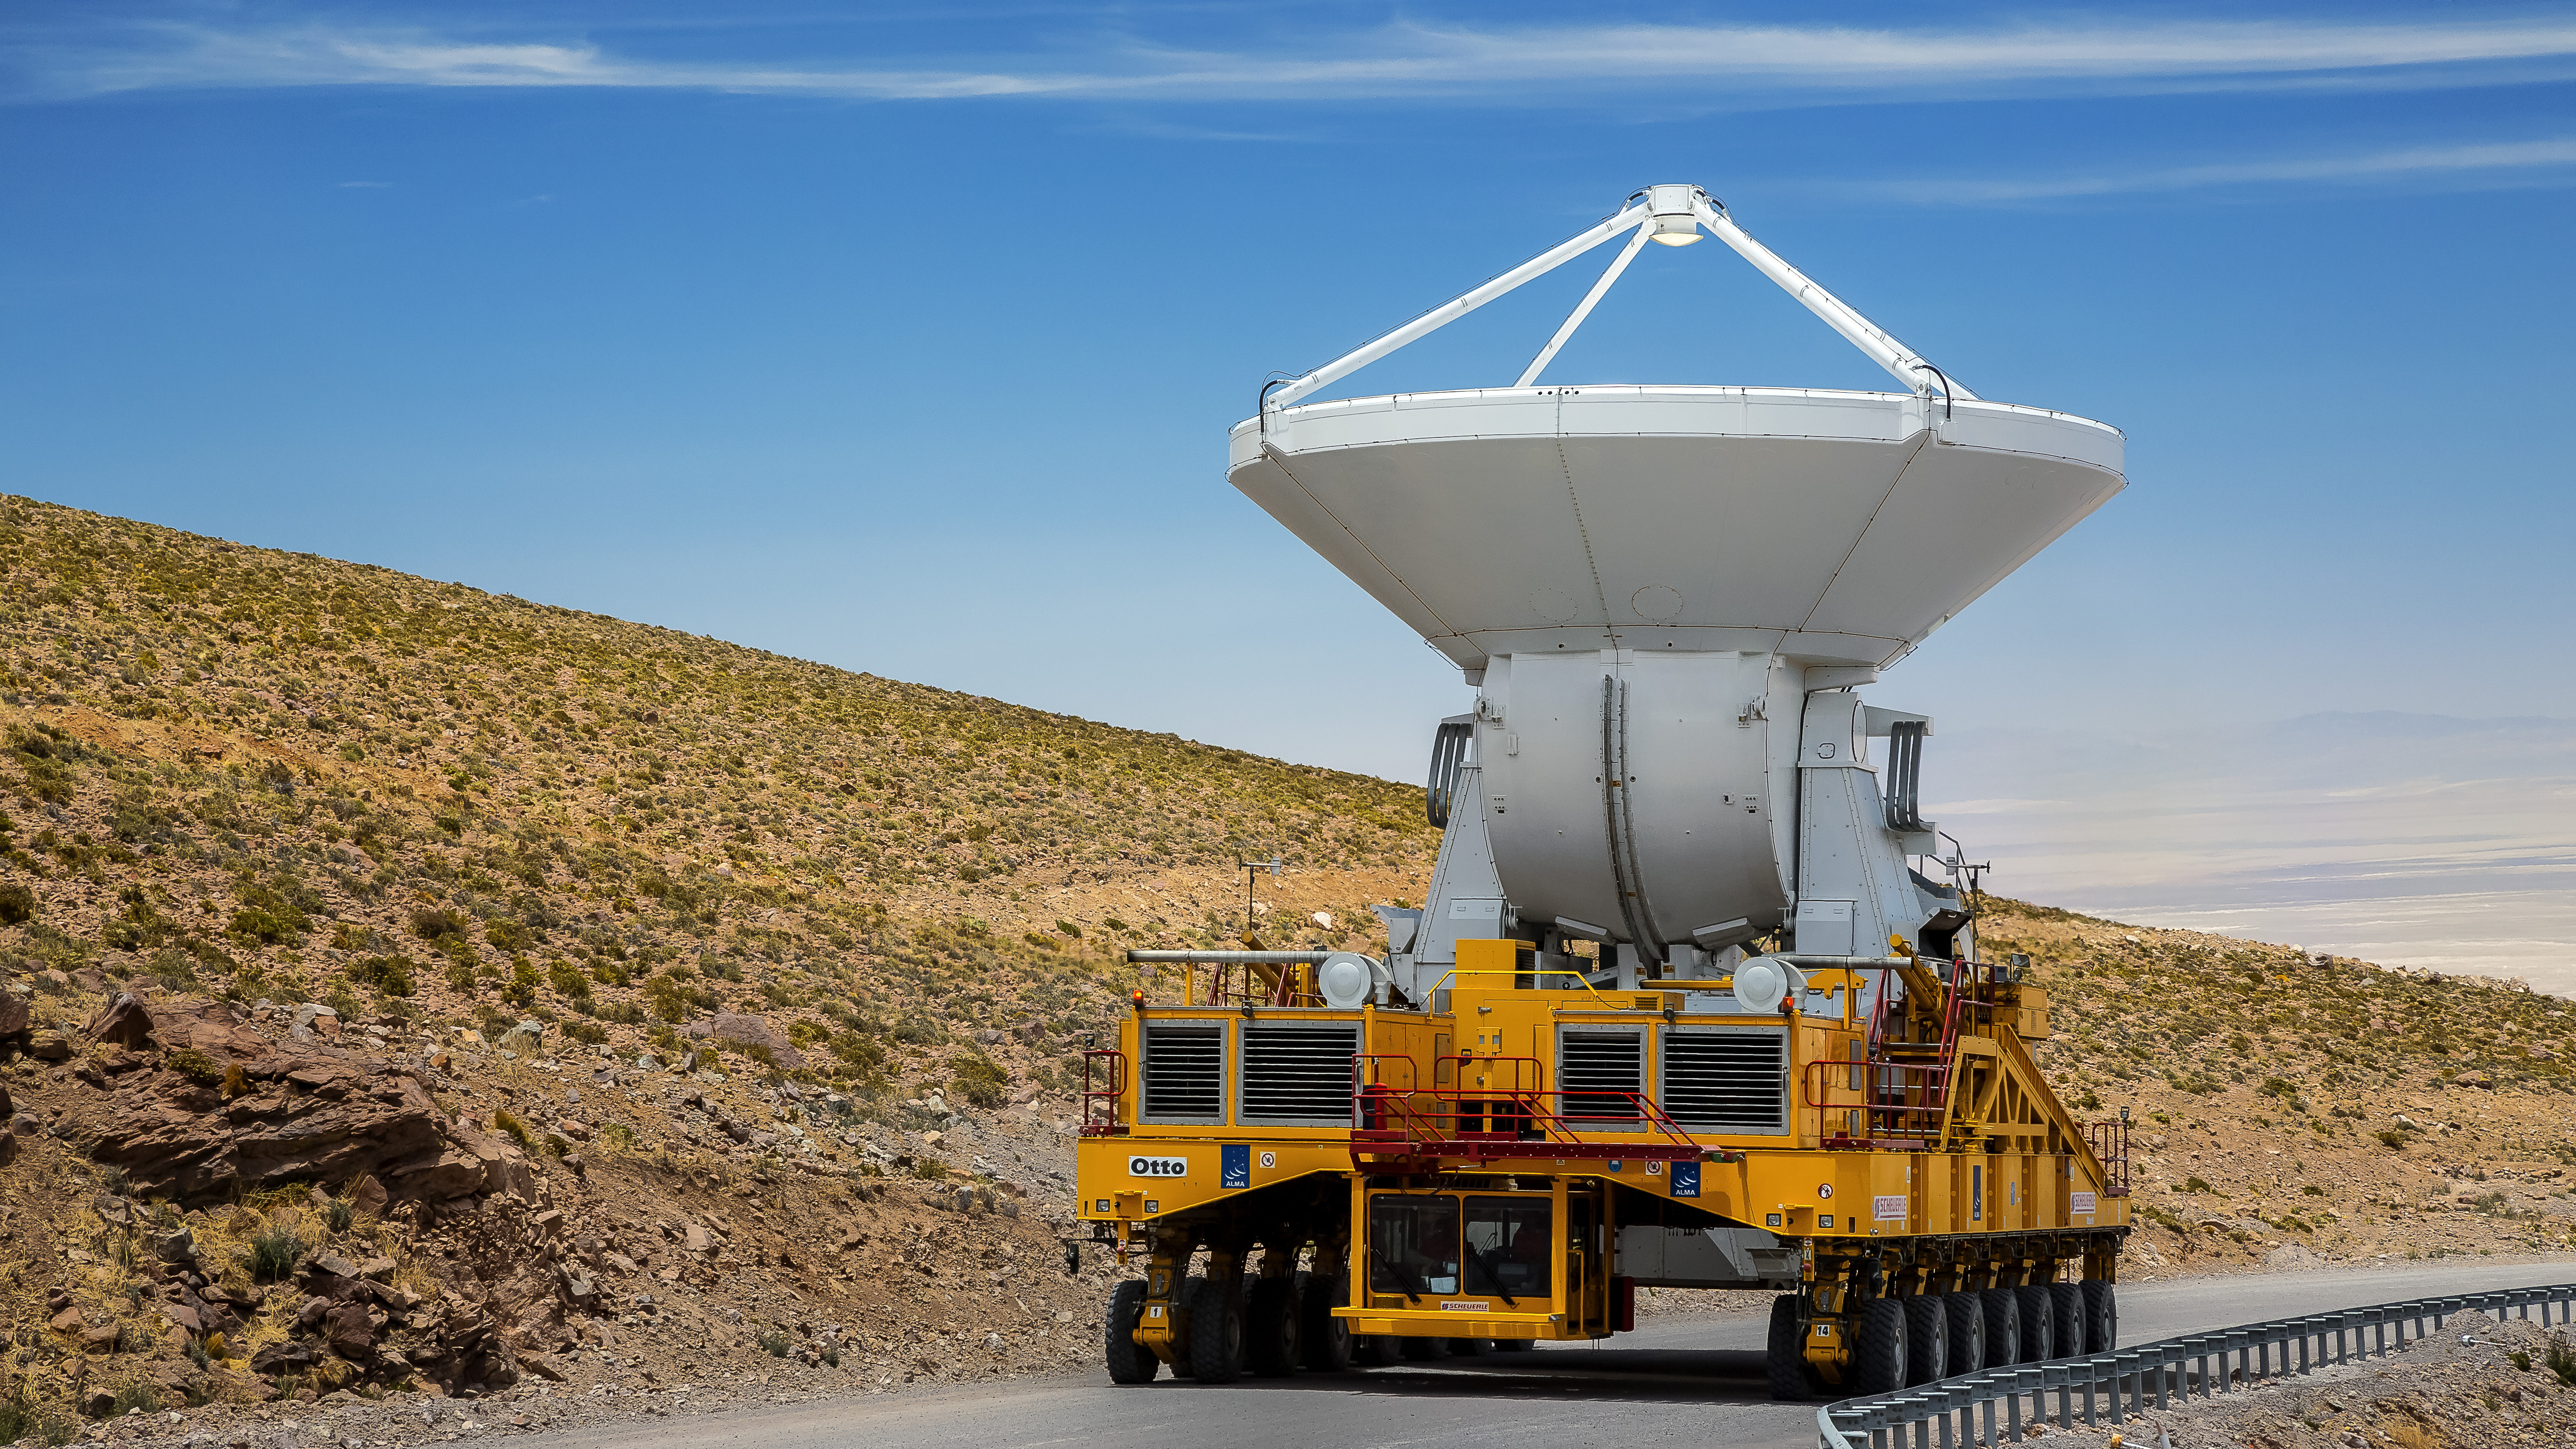

One of the two ALMA transporters

One of the two ALMA transporters loaded with an antenna, on its way through the dry Atacama Desert.

Credit: A. Duro (ESO)